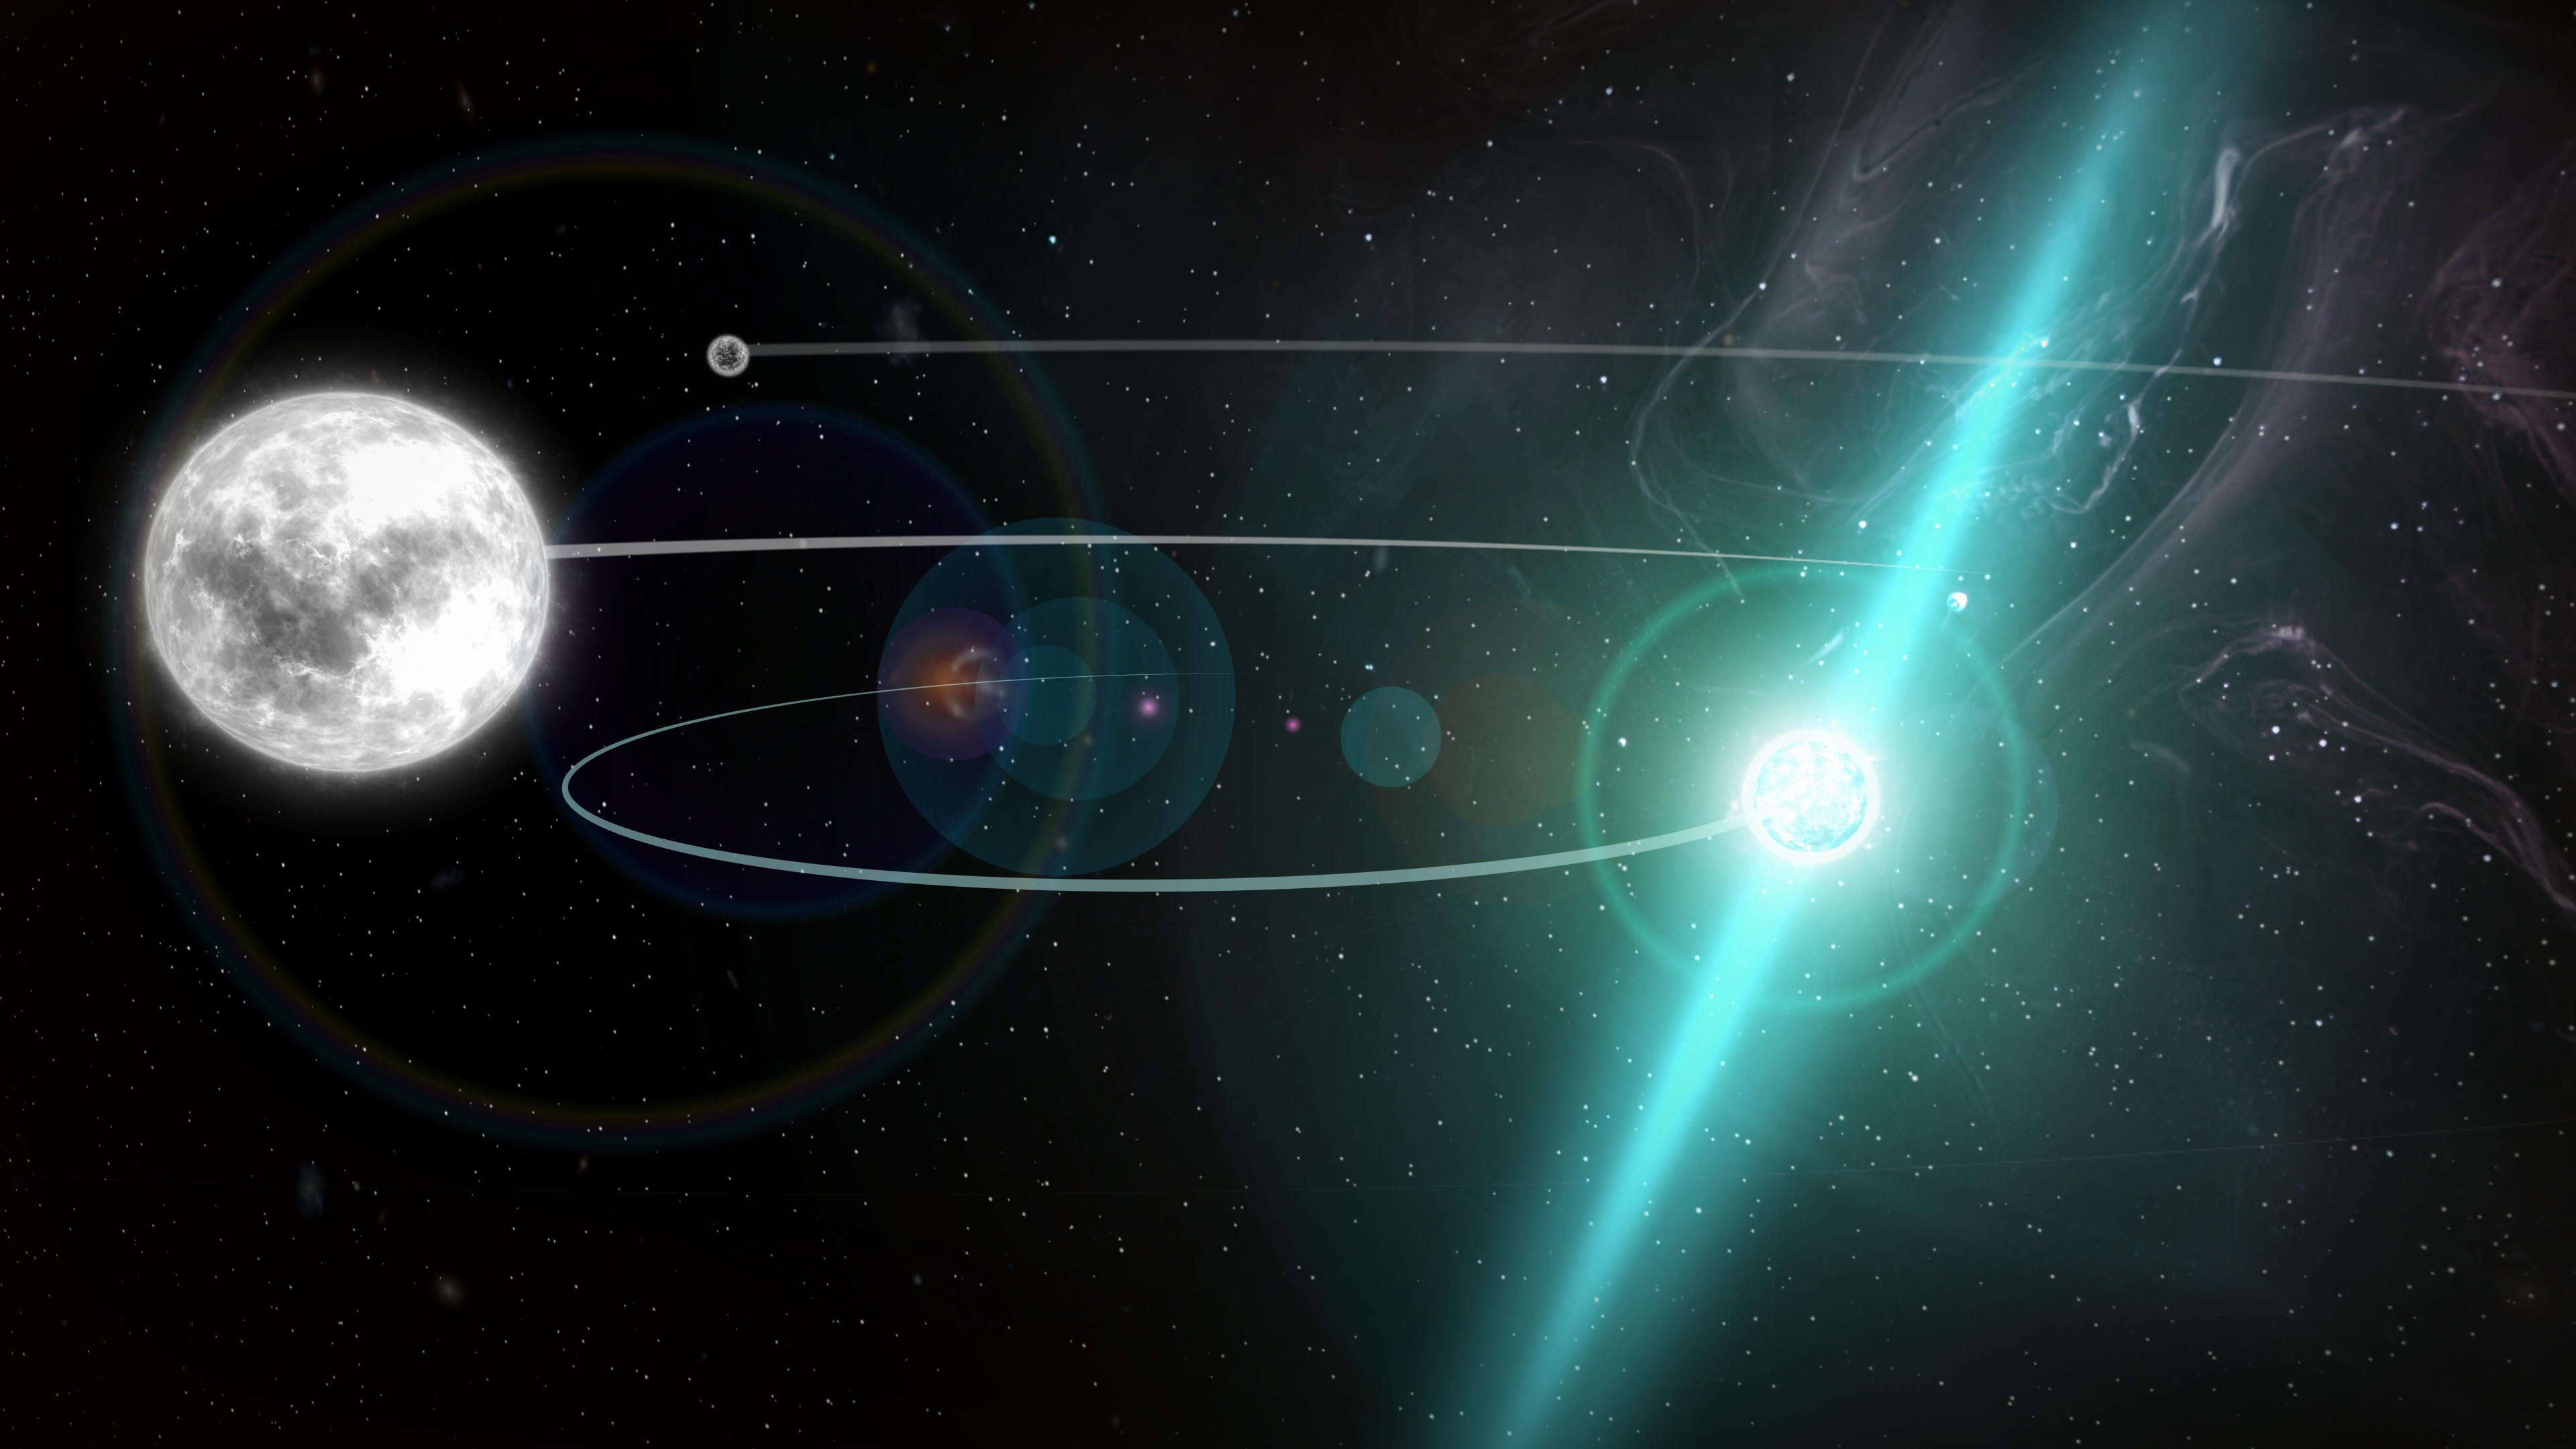

Even Dense Neutron Stars Fall like a Feather

Harnessing the exquisite sensitivity of the National Science Foundation’s Green Bank Telescope (GBT), astronomers have given one of Einstein’s predictions on gravity its most stringent test yet. By precisely tracking the meanderings of three stars in a single system – two white dwarf stars and one ultra-dense neutron star – the researchers determined that even phenomenally compact neutron stars “fall” in the same manner as their less-dense counterparts, an aspect of nature called the “Strong Equivalence Principle.”

Credit: NRAO/AUI/NSF